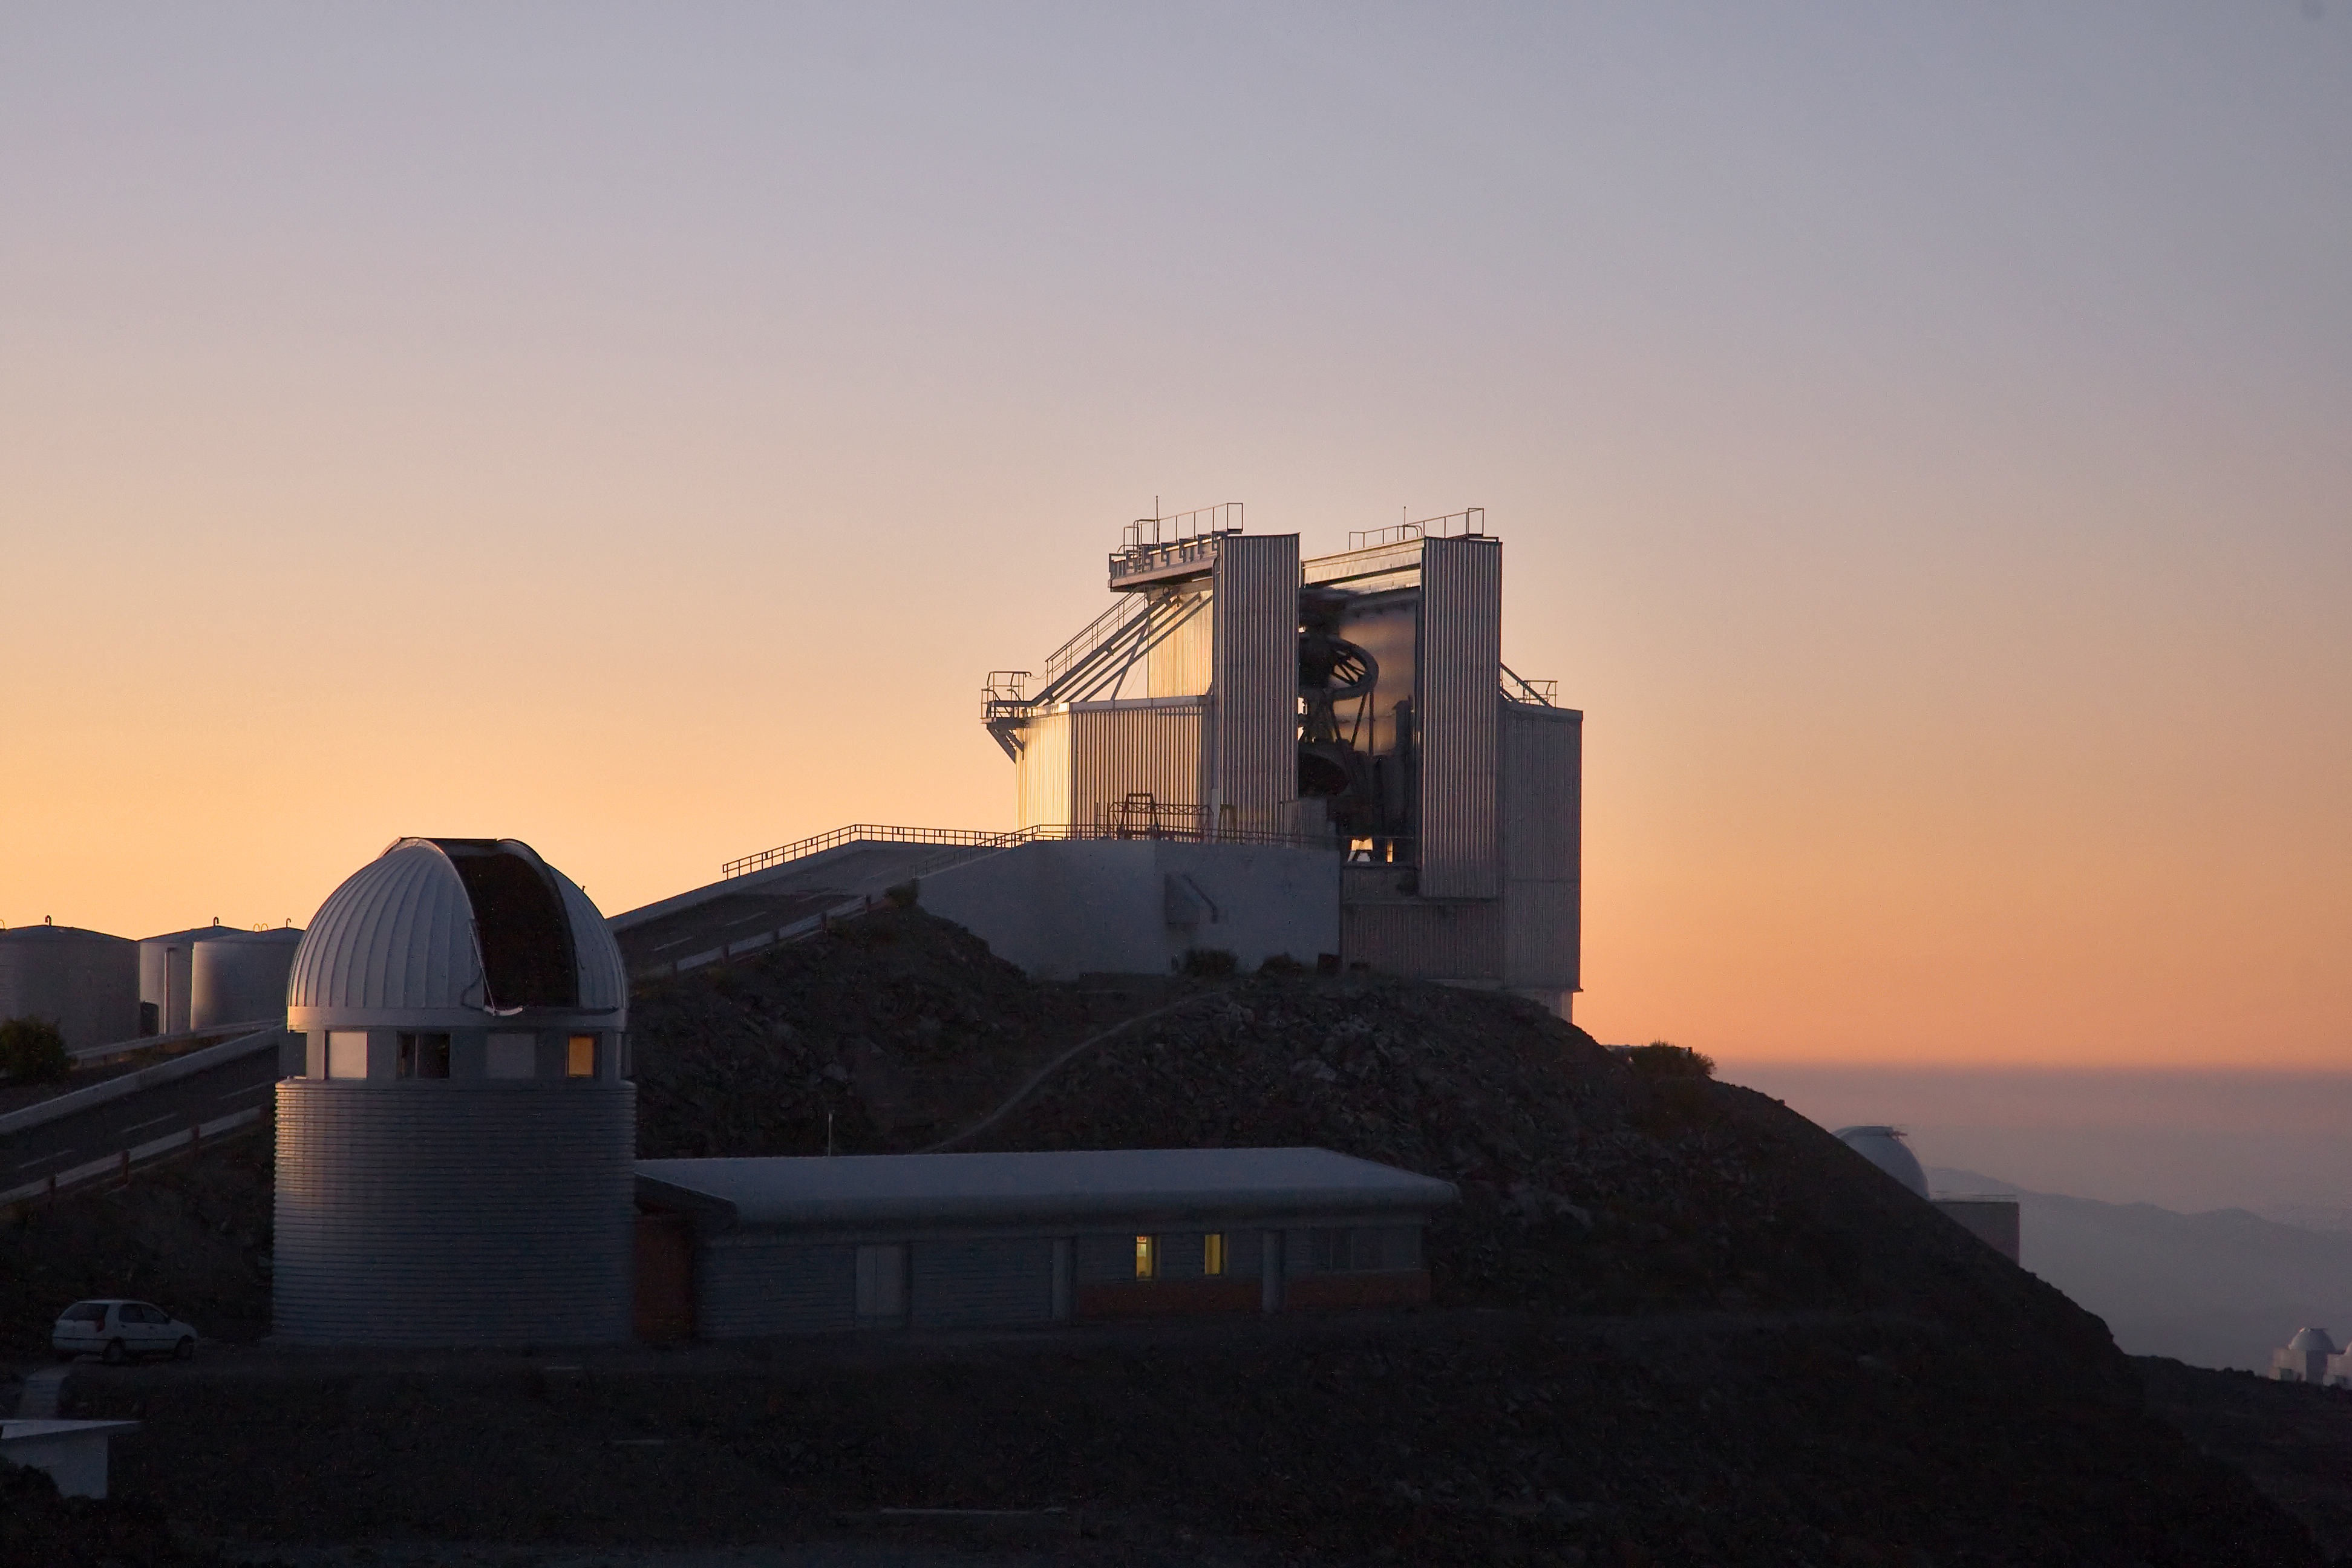

NTT at La Silla

The sun sets behind the New Technology Telescope (NTT) at ESO's La Silla observation site. La Silla, in the southern part of the Atacama desert of Chile, was ESO's first observation site. Home to ESO 3.6-metre telescope and the 3.58-metre New Technology Telescope (NTT), the site sits 2400 metres above sea level, creating excellent viewing conditions for astronomers. La Silla also hosts many national telescopes, including the Swiss 1.2-metre Leonhard Euler Telescope and the Danish 1.54-metre telescope.

Credit: Iztok Boncina/ESO